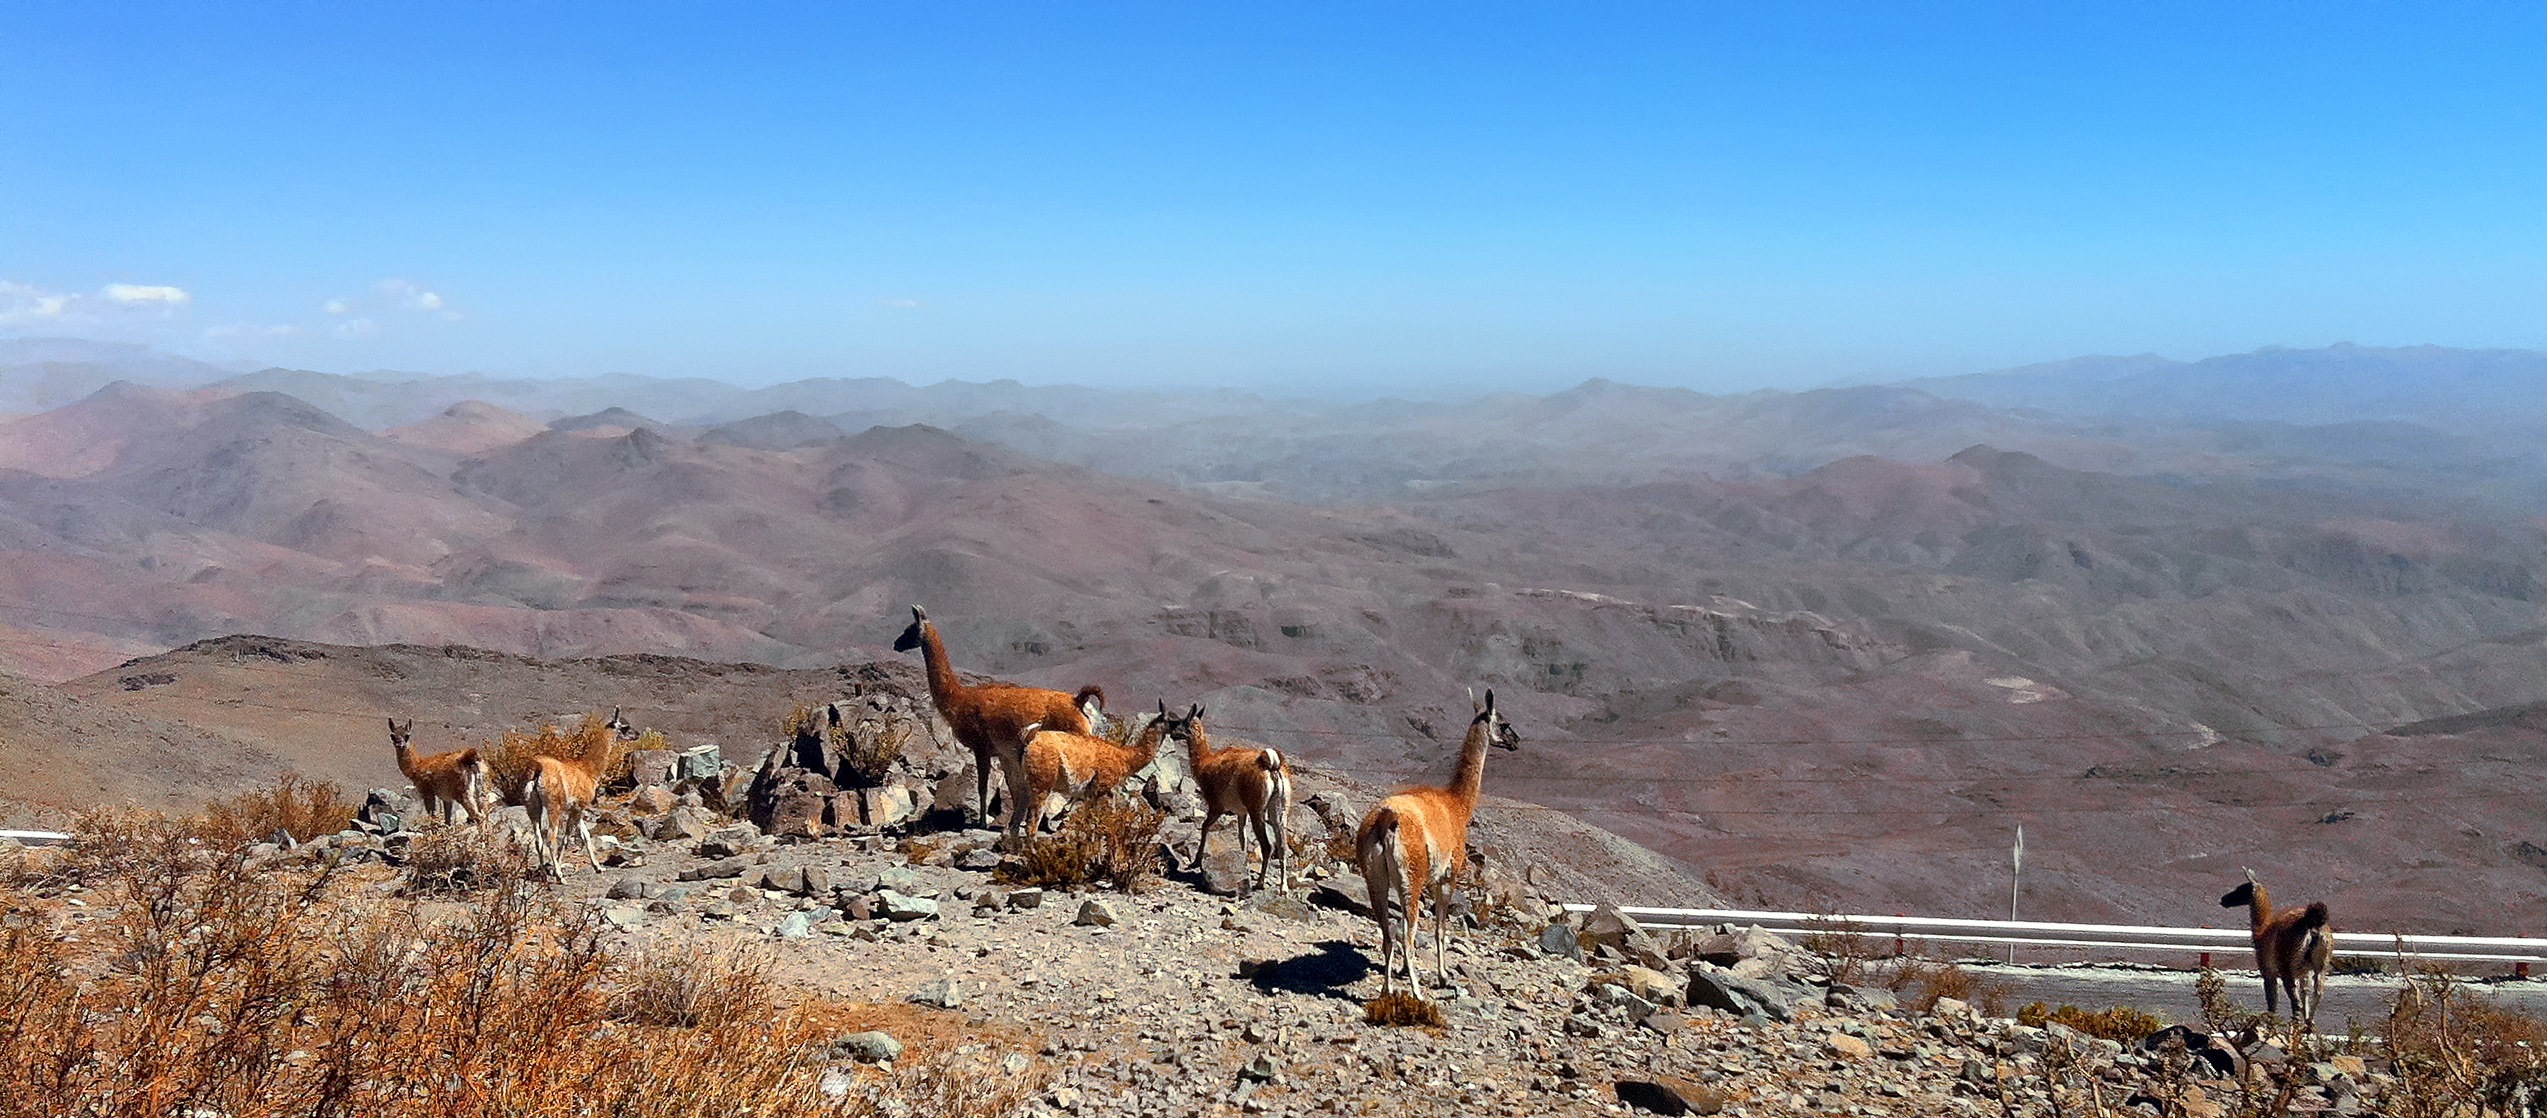

Guanacos enjoying a vista

A herd of guanacos gather on a rocky outcrop overlooking the vast sprawl of the Atacama near La Silla Observatory.

Credit: L. J-M. Weber/ESO